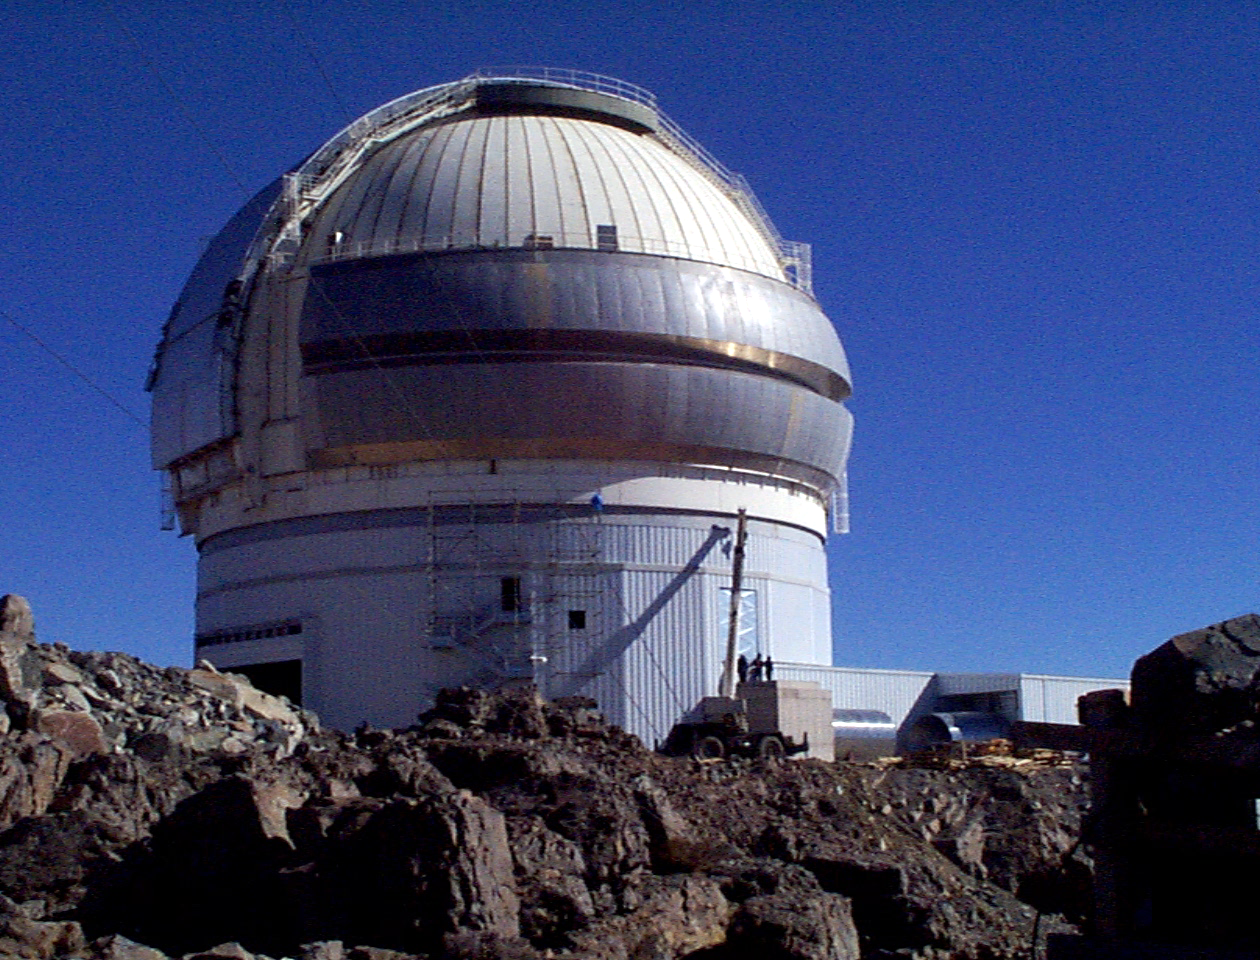

Gemini South, Cerro Pachon

Progress at the Chilean site at Cerro Pachon, September 2nd, 1998. Taken by a digital camera on-site.

Credit: NOIRLab/NSF/AURA